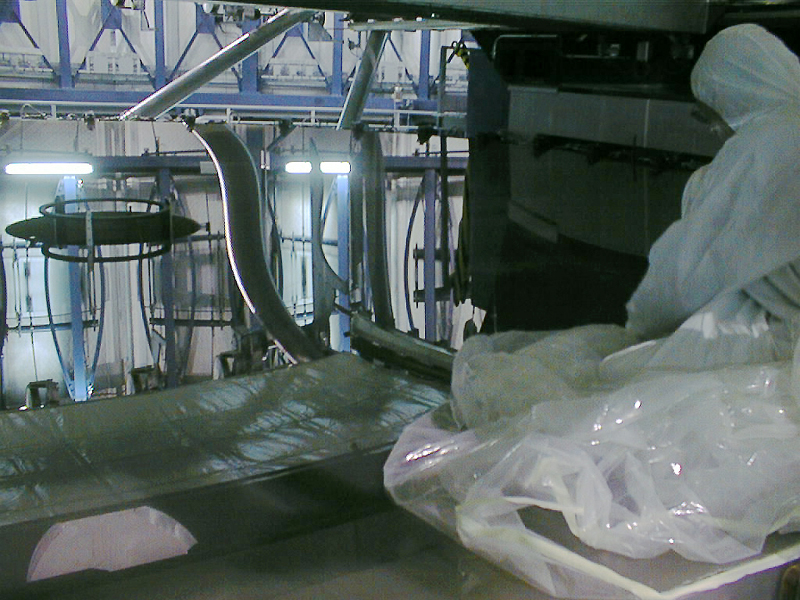

Installation of the M2 mirror

The protective covering over the mirror has been successfully removed, and the highly polished mirror reflects the inside wall of the UT1 enclosure. (Photo obtained on April 21, 1998)

Credit: ESO